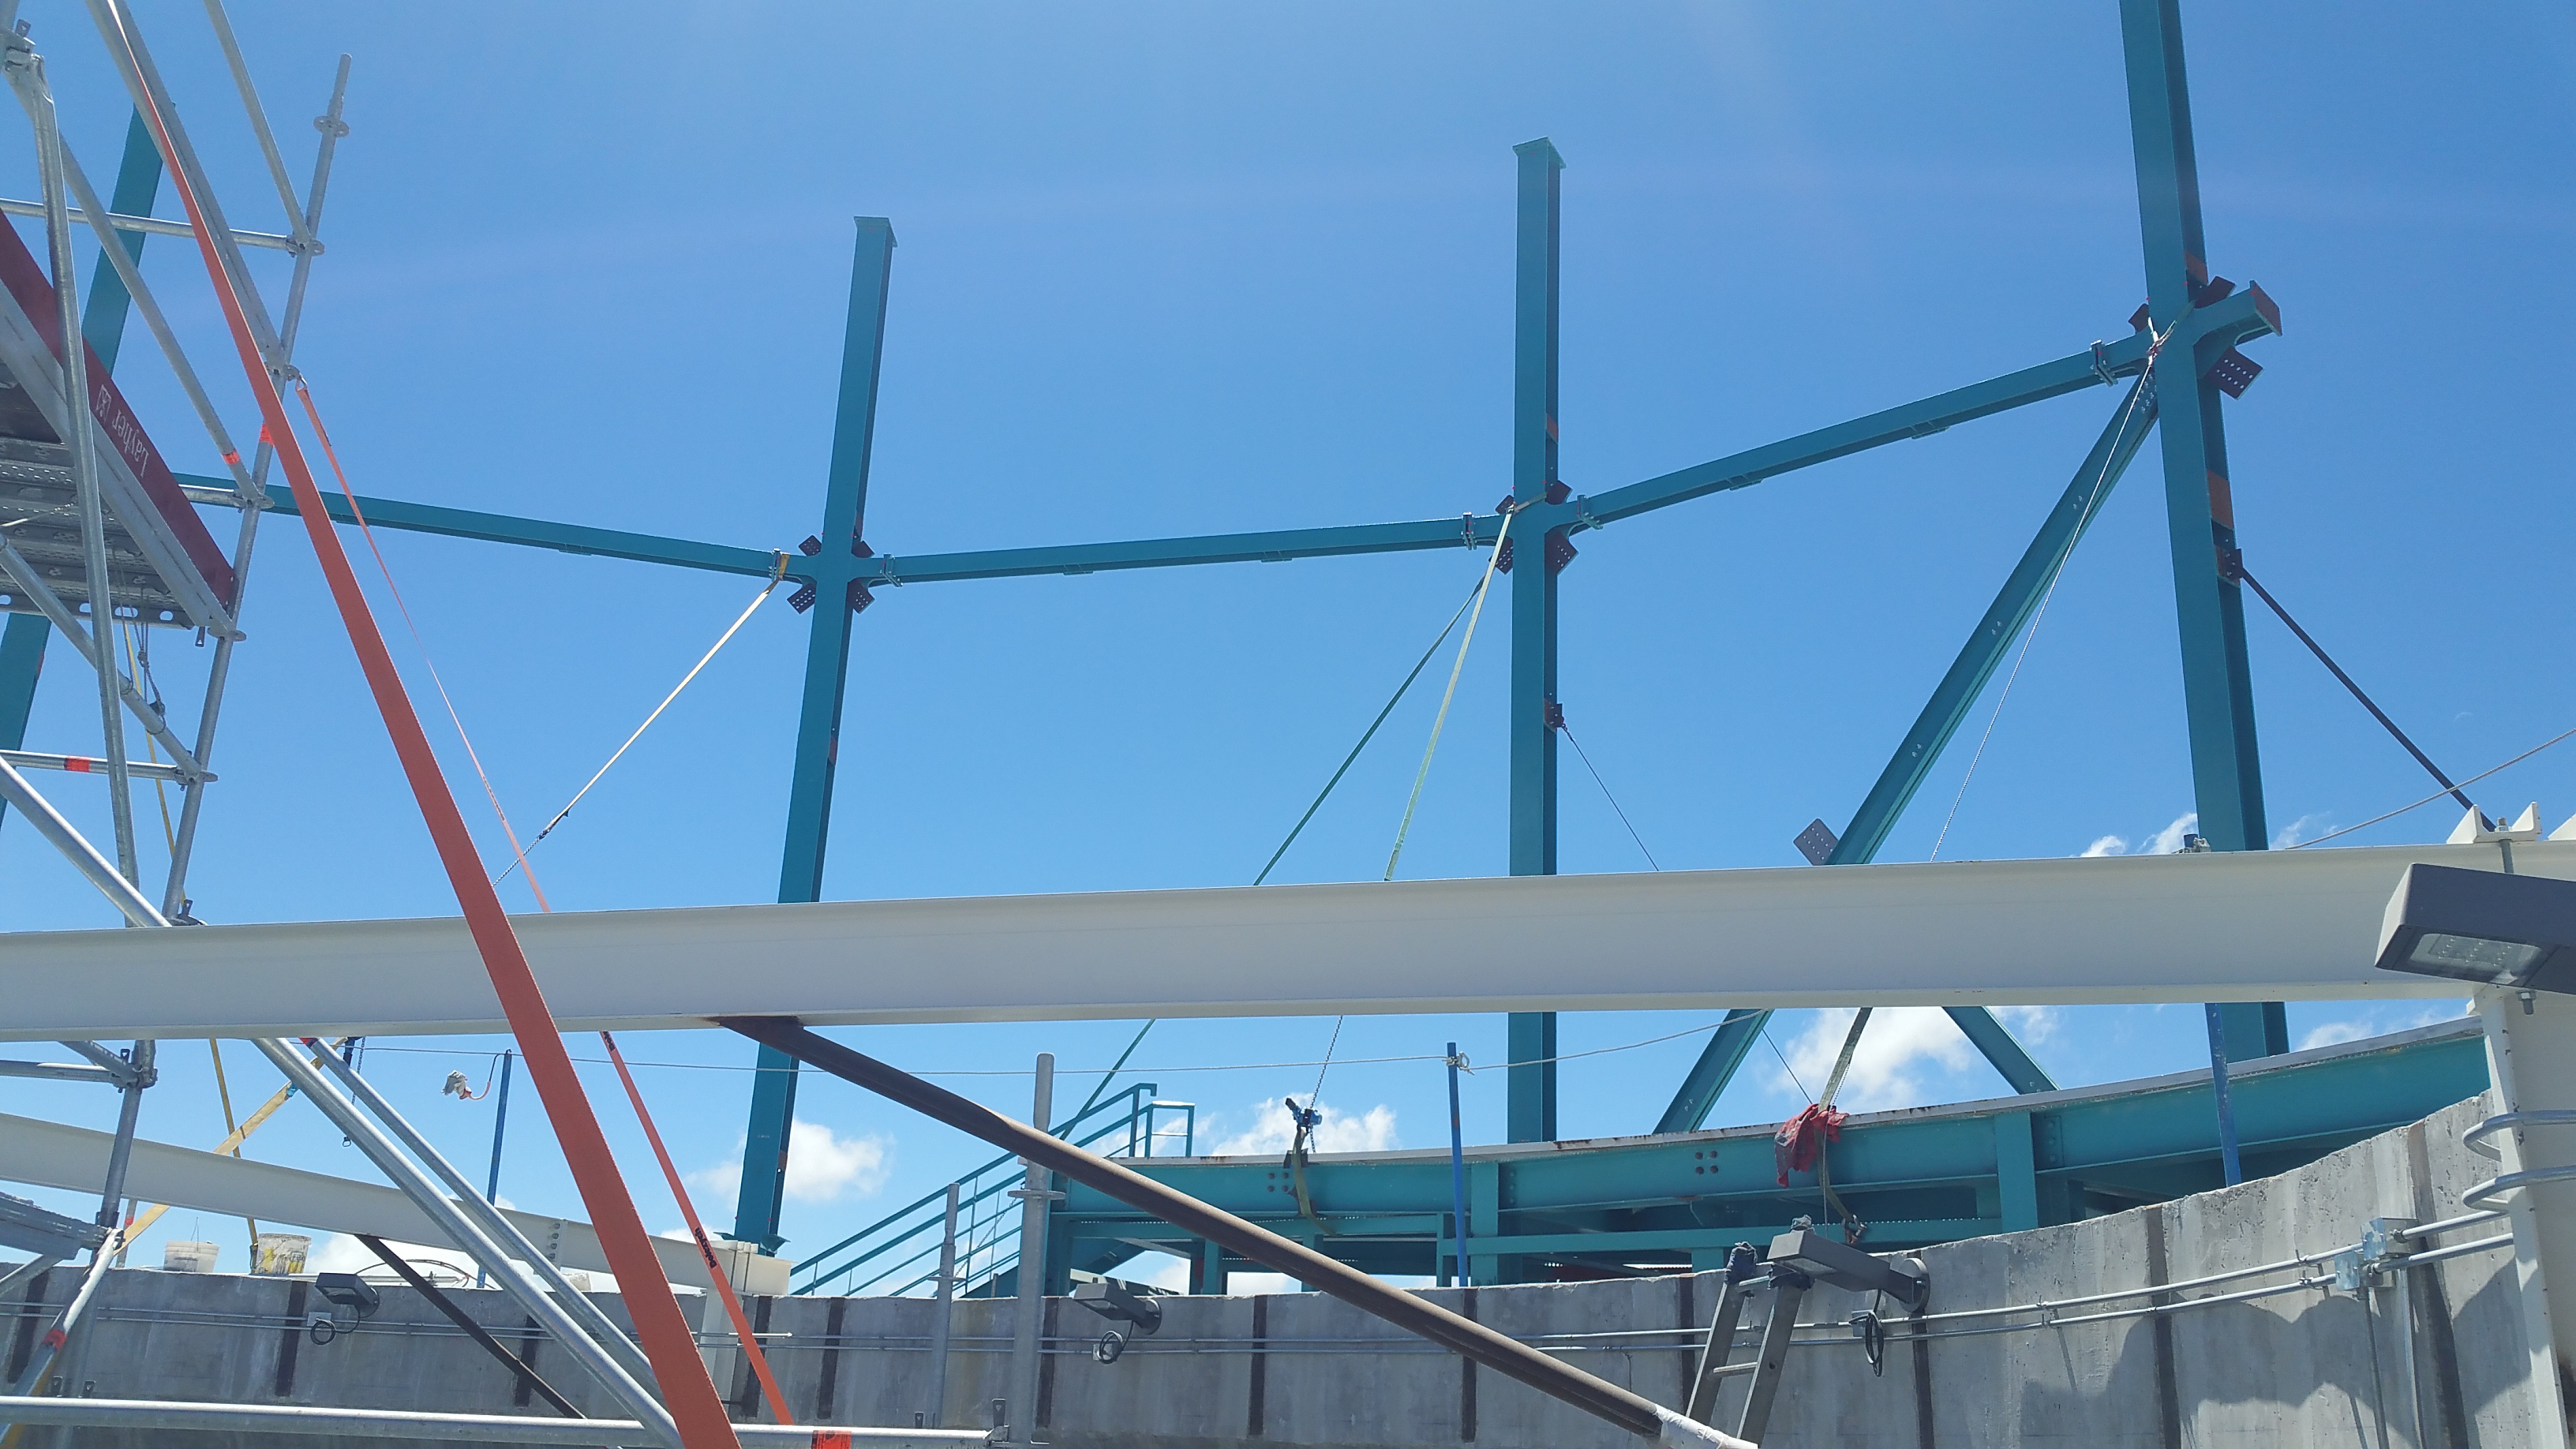

Installation of the Dome

Installation of the LSST summit facility Dome is underway,

Credit: Rubin Observatory/NSF/AURA